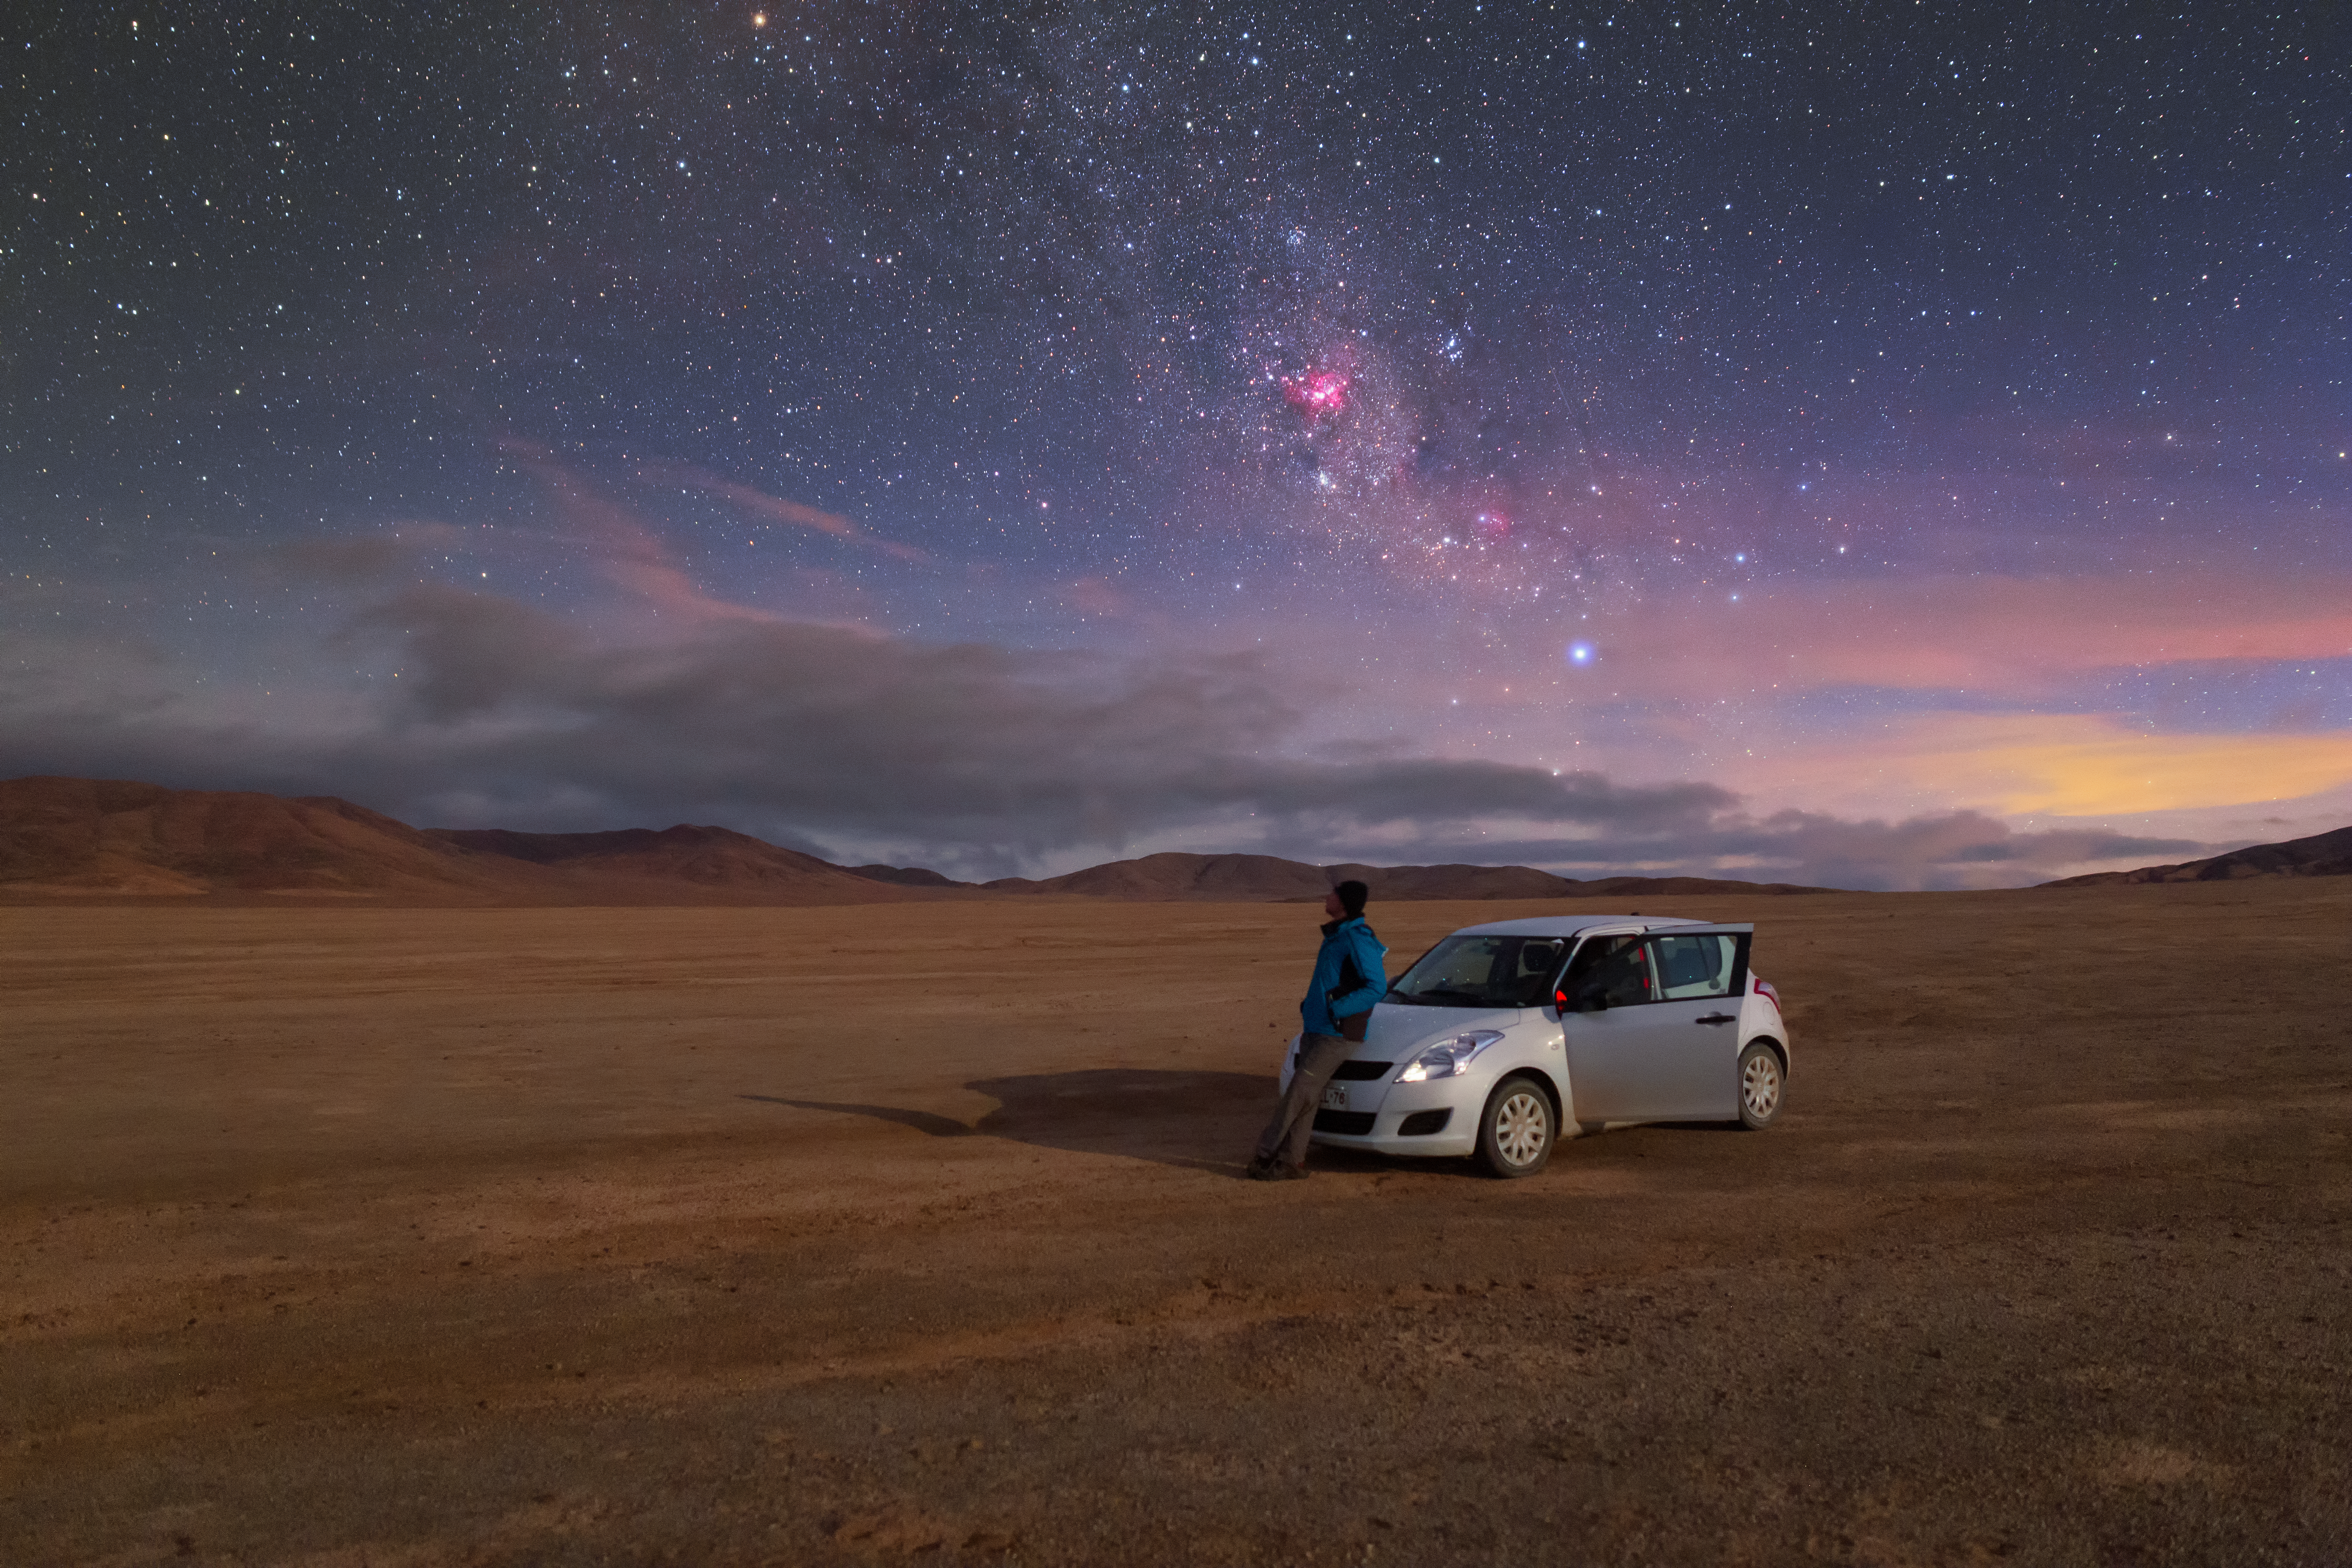

Atacama view

Taking a break from a lonely drive through the Atacama to enjoy the peaceful clear night sky. Pink star-forming regions can be seen dotted around here and there. The most prominent one near the centre of the image is the Carina Nebula.

Credit: P. Horálek/ESO